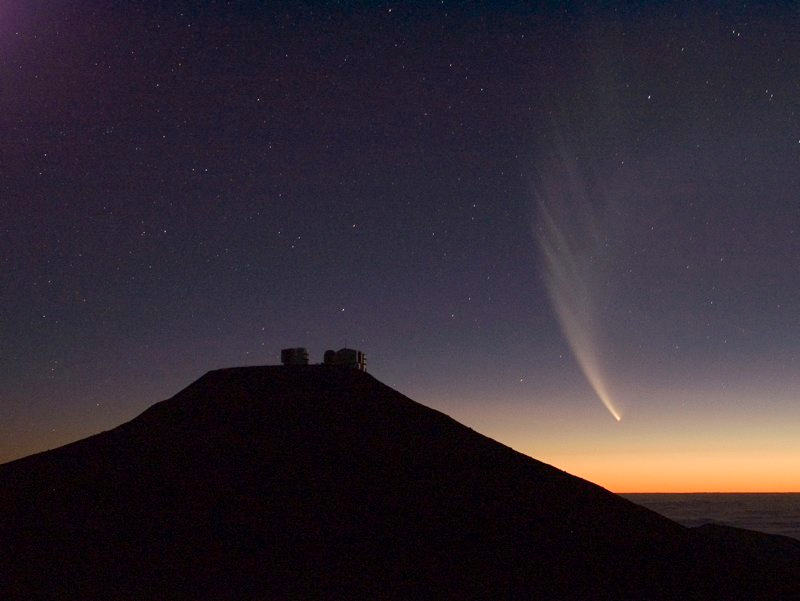

Comet McNaught

Images collected by ESO staff of the very bright comet McNaught that was visible in Europe early January 2007 and is presently visible from the Southern Hemisphere.

Credit: ESO